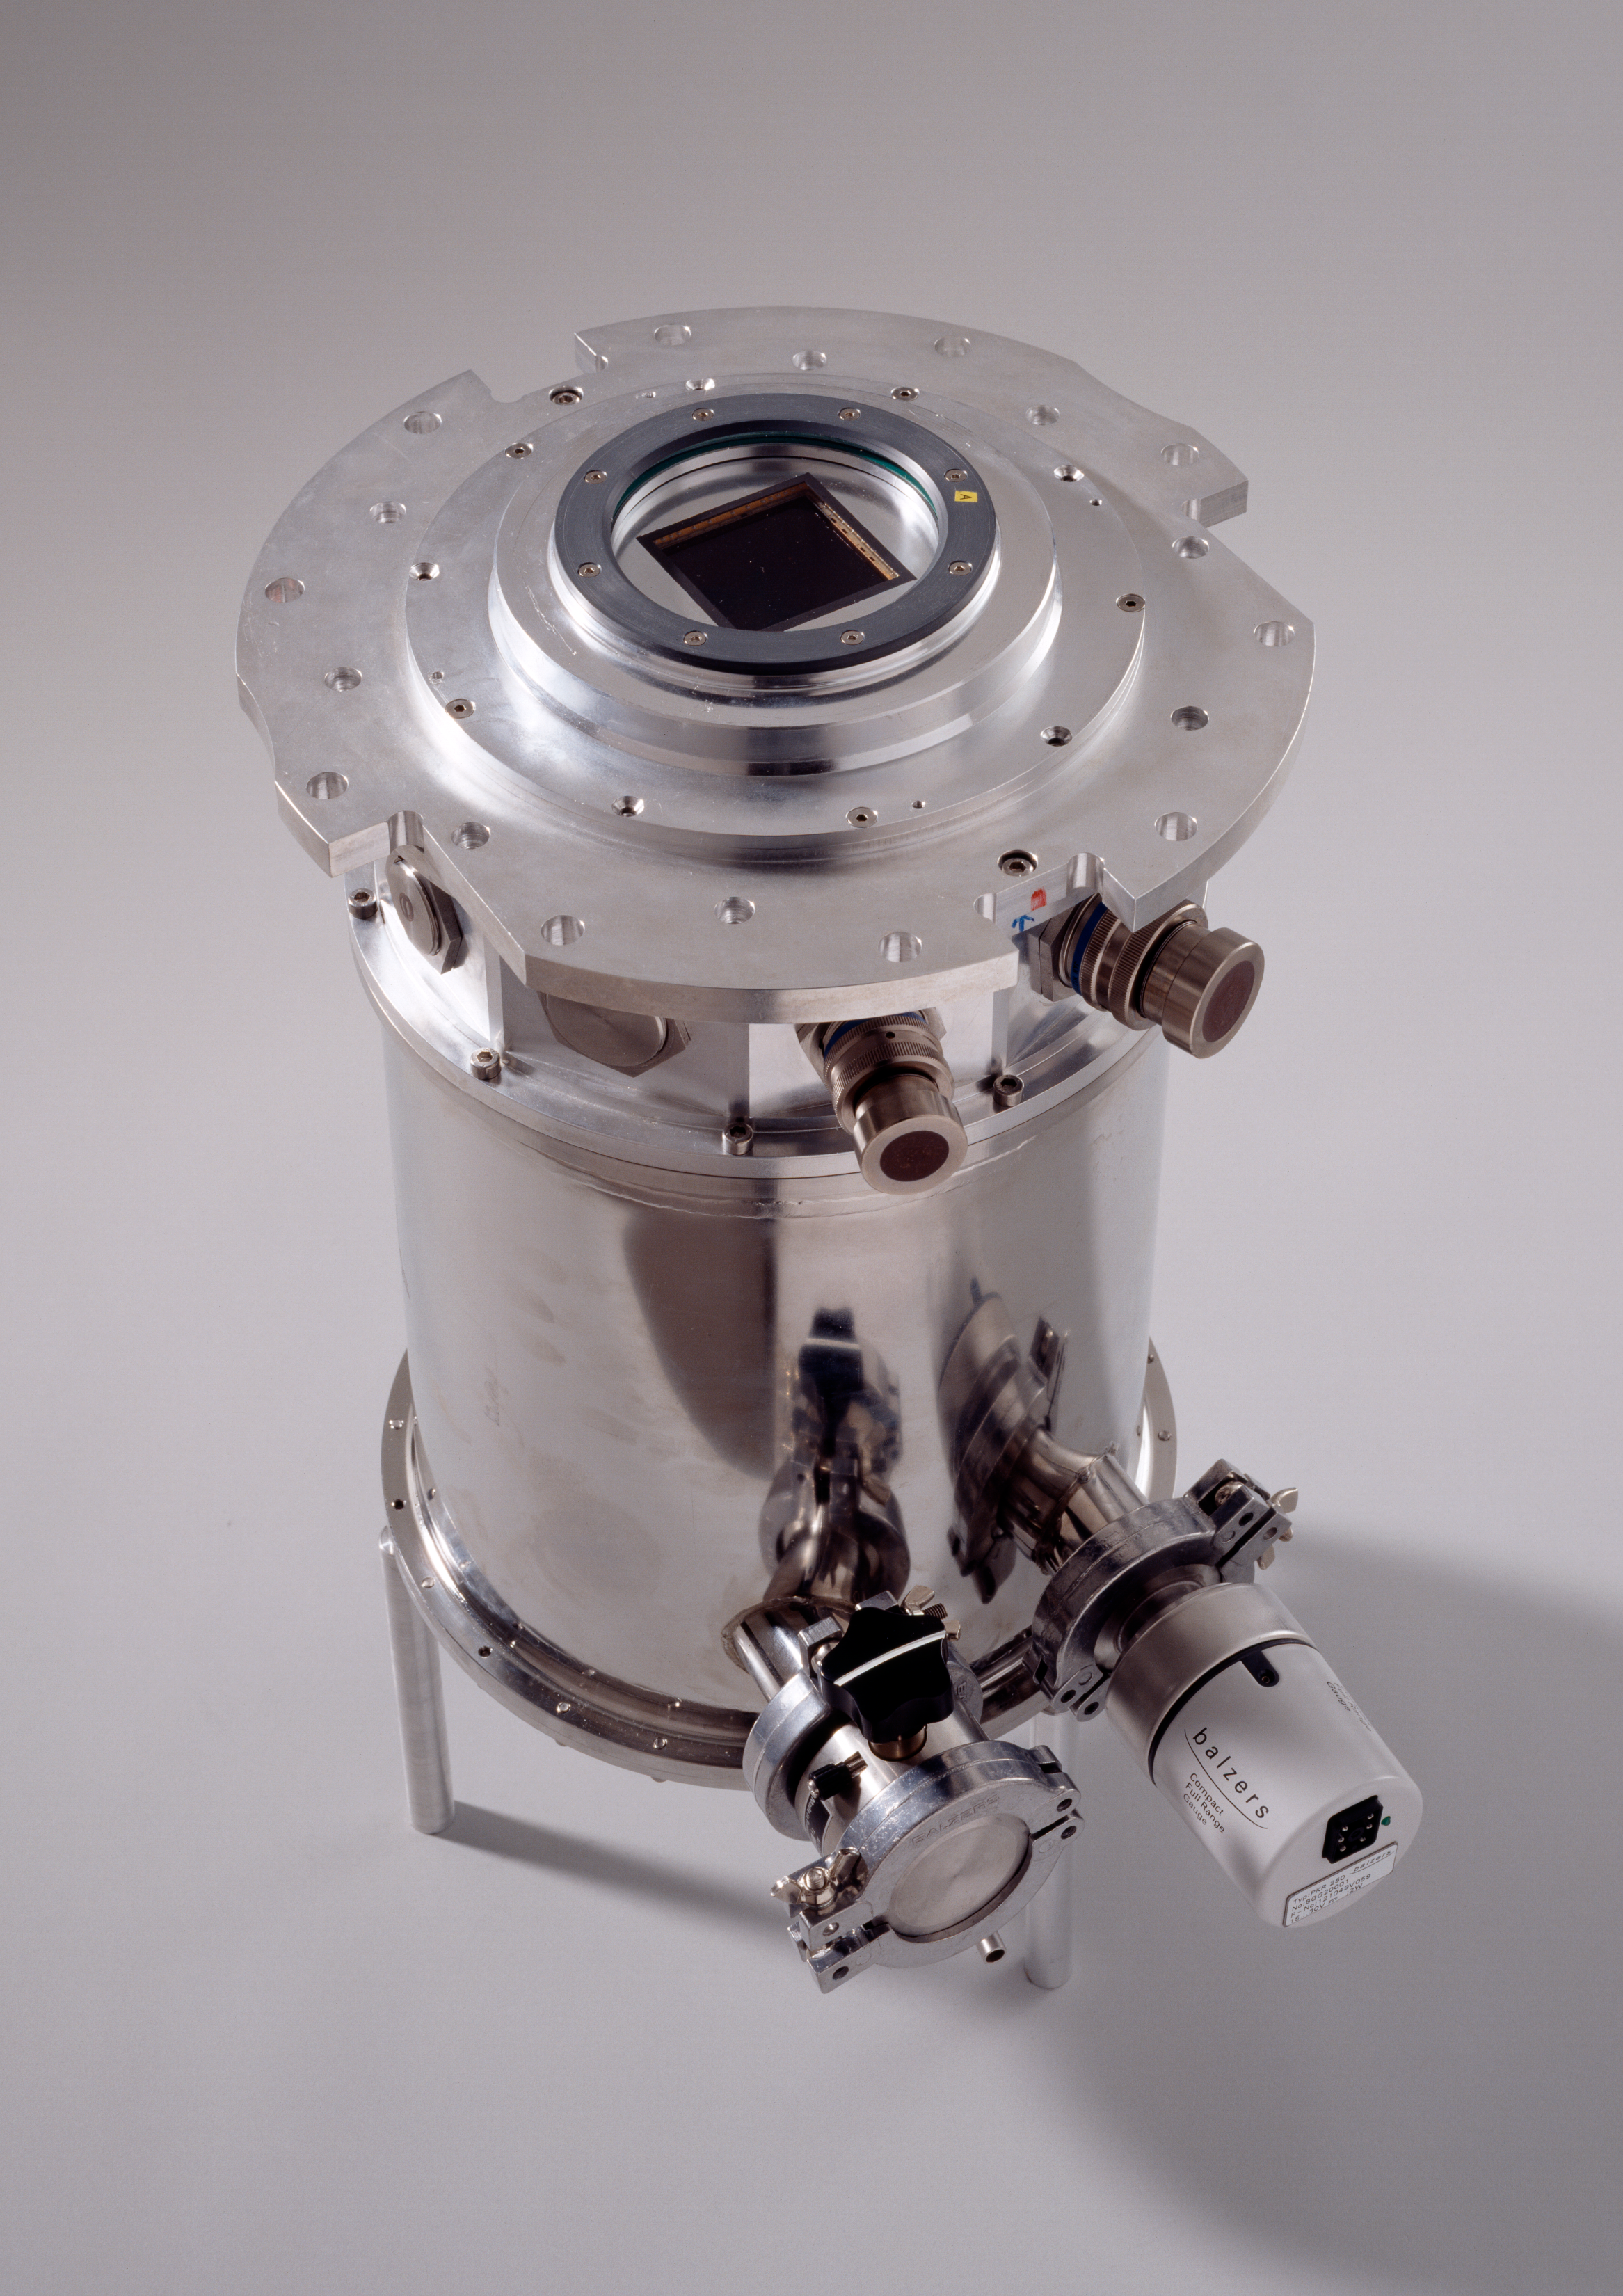

ESO workshop: star formation across the Milky Way galaxy

A cryostat, for the camera of the telescope. The image was obtained in February 1997.

Credit: ESO